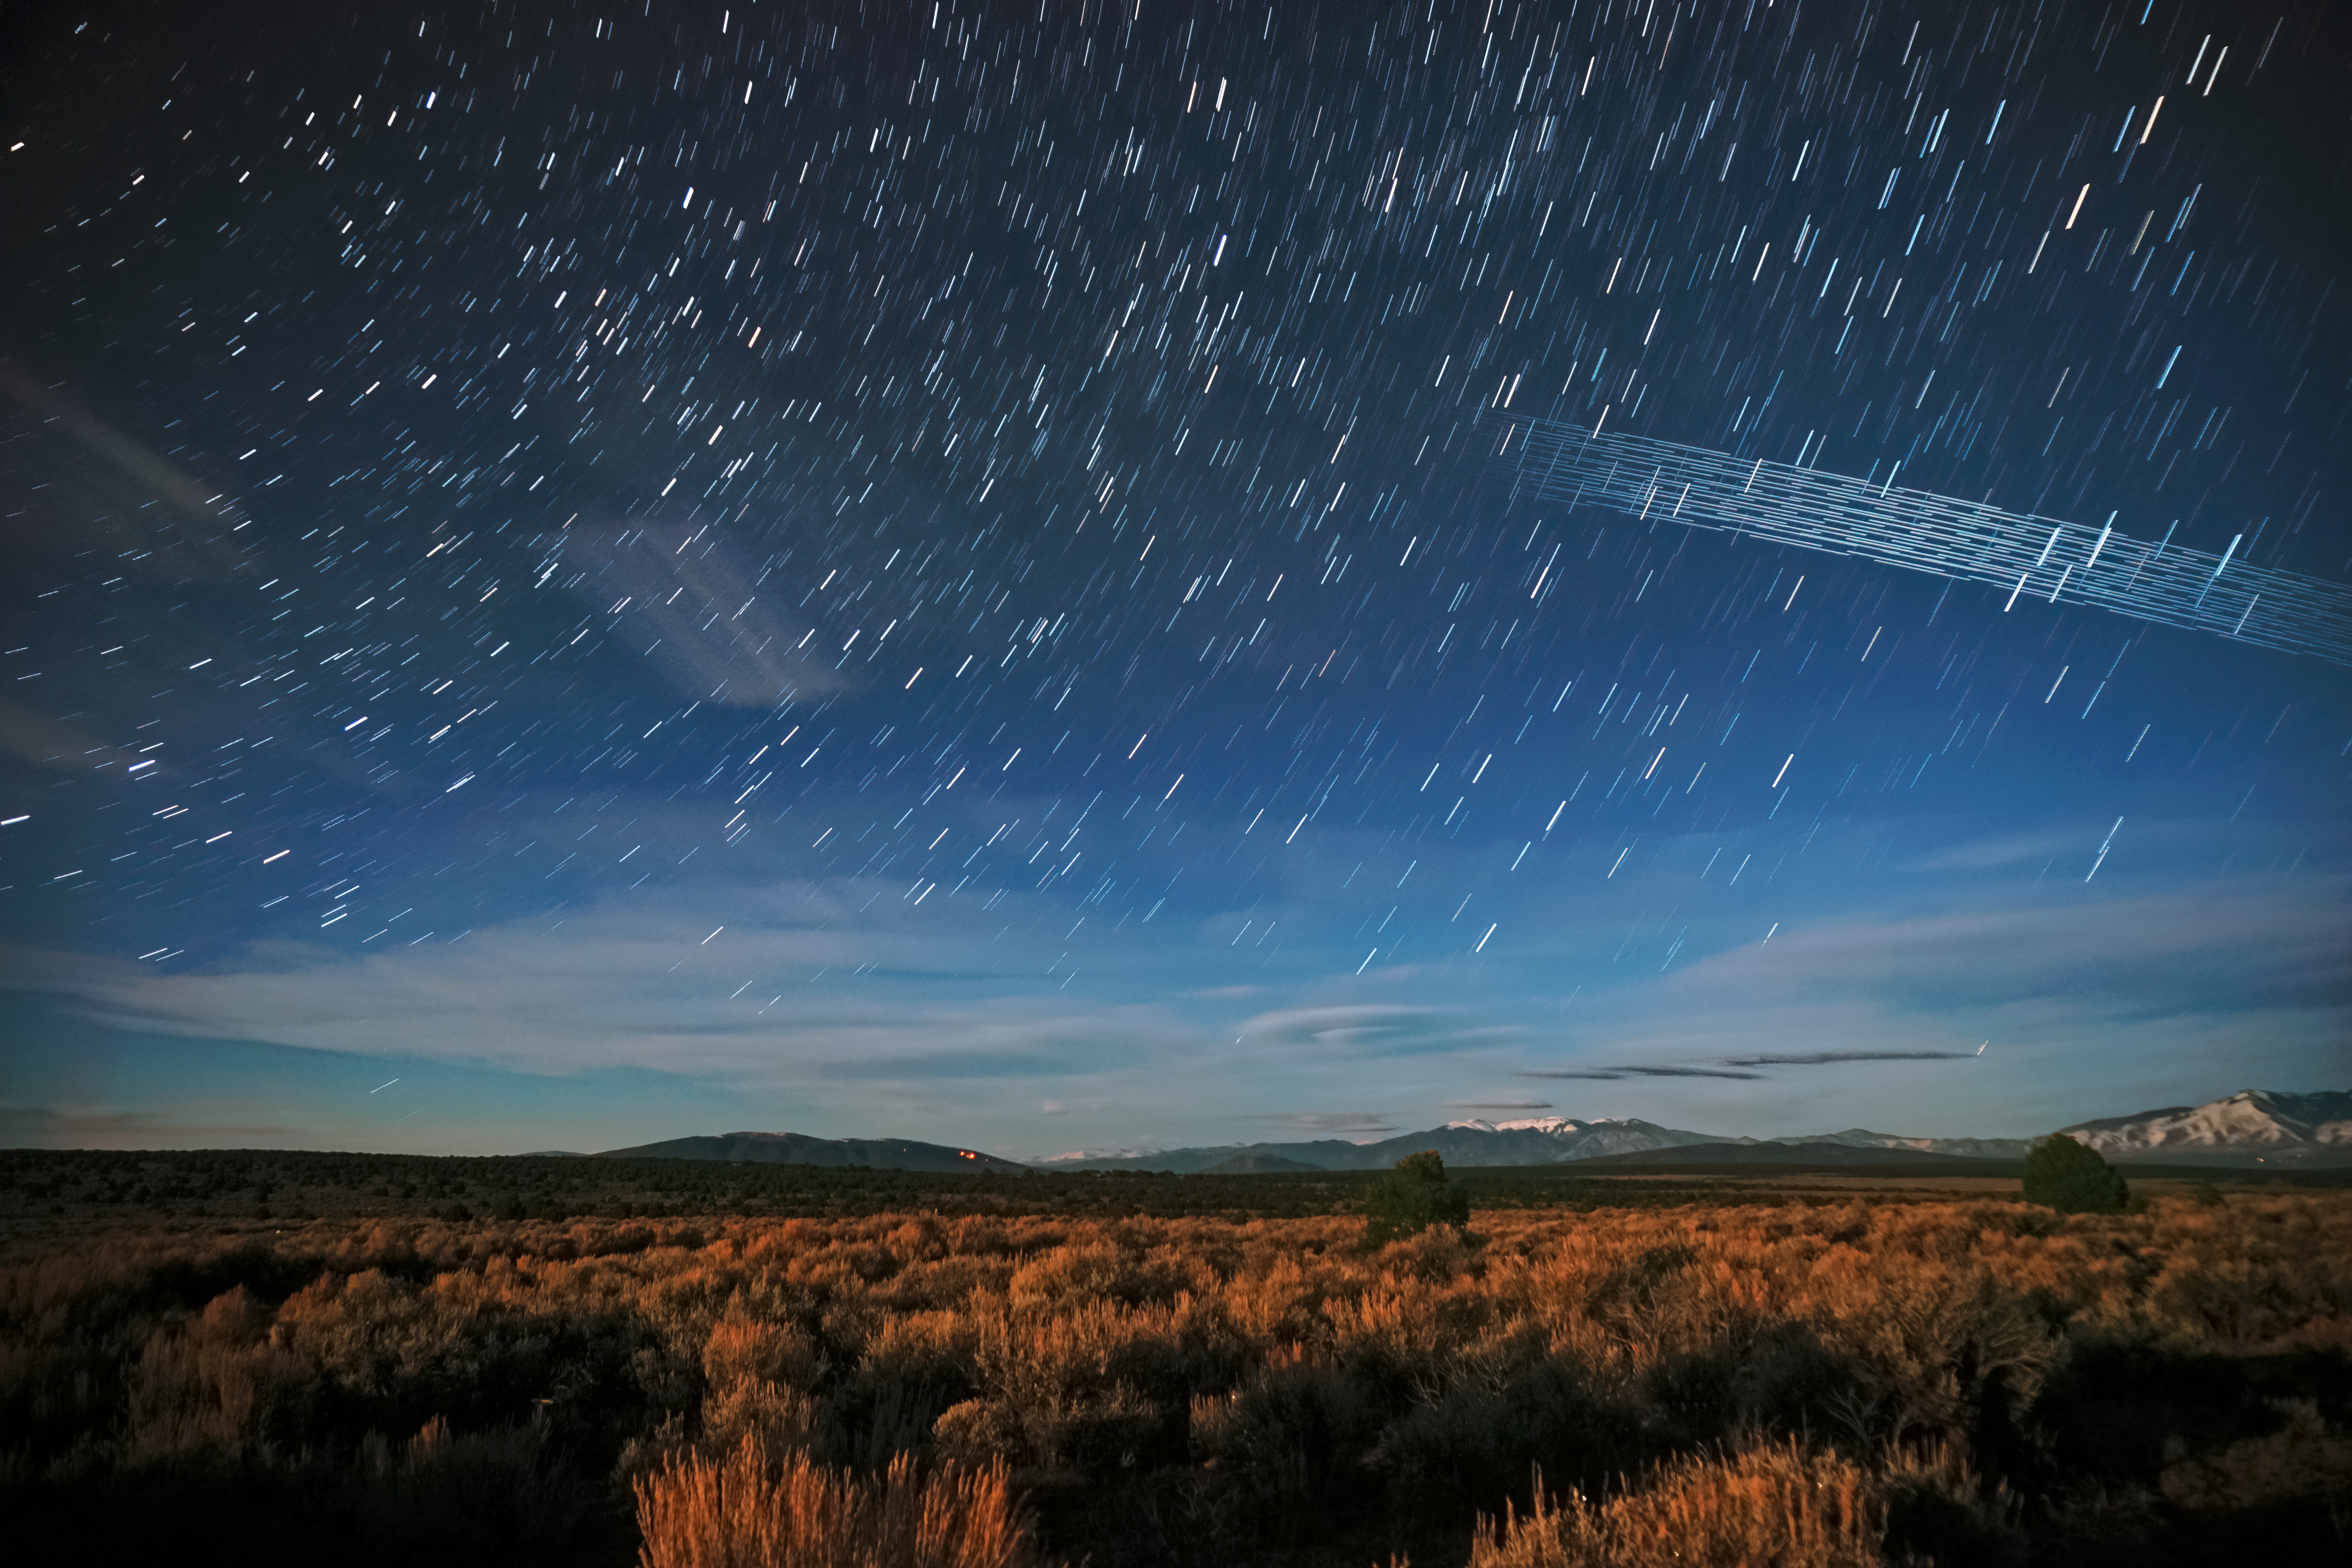

Starlink Satellites over Carson National Forest, New Mexico

Starlink Satellites over Carson National Forest, New Mexico, photographed soon after launch.

Credit: Mike Lewinsky/Creative Commons Attribution